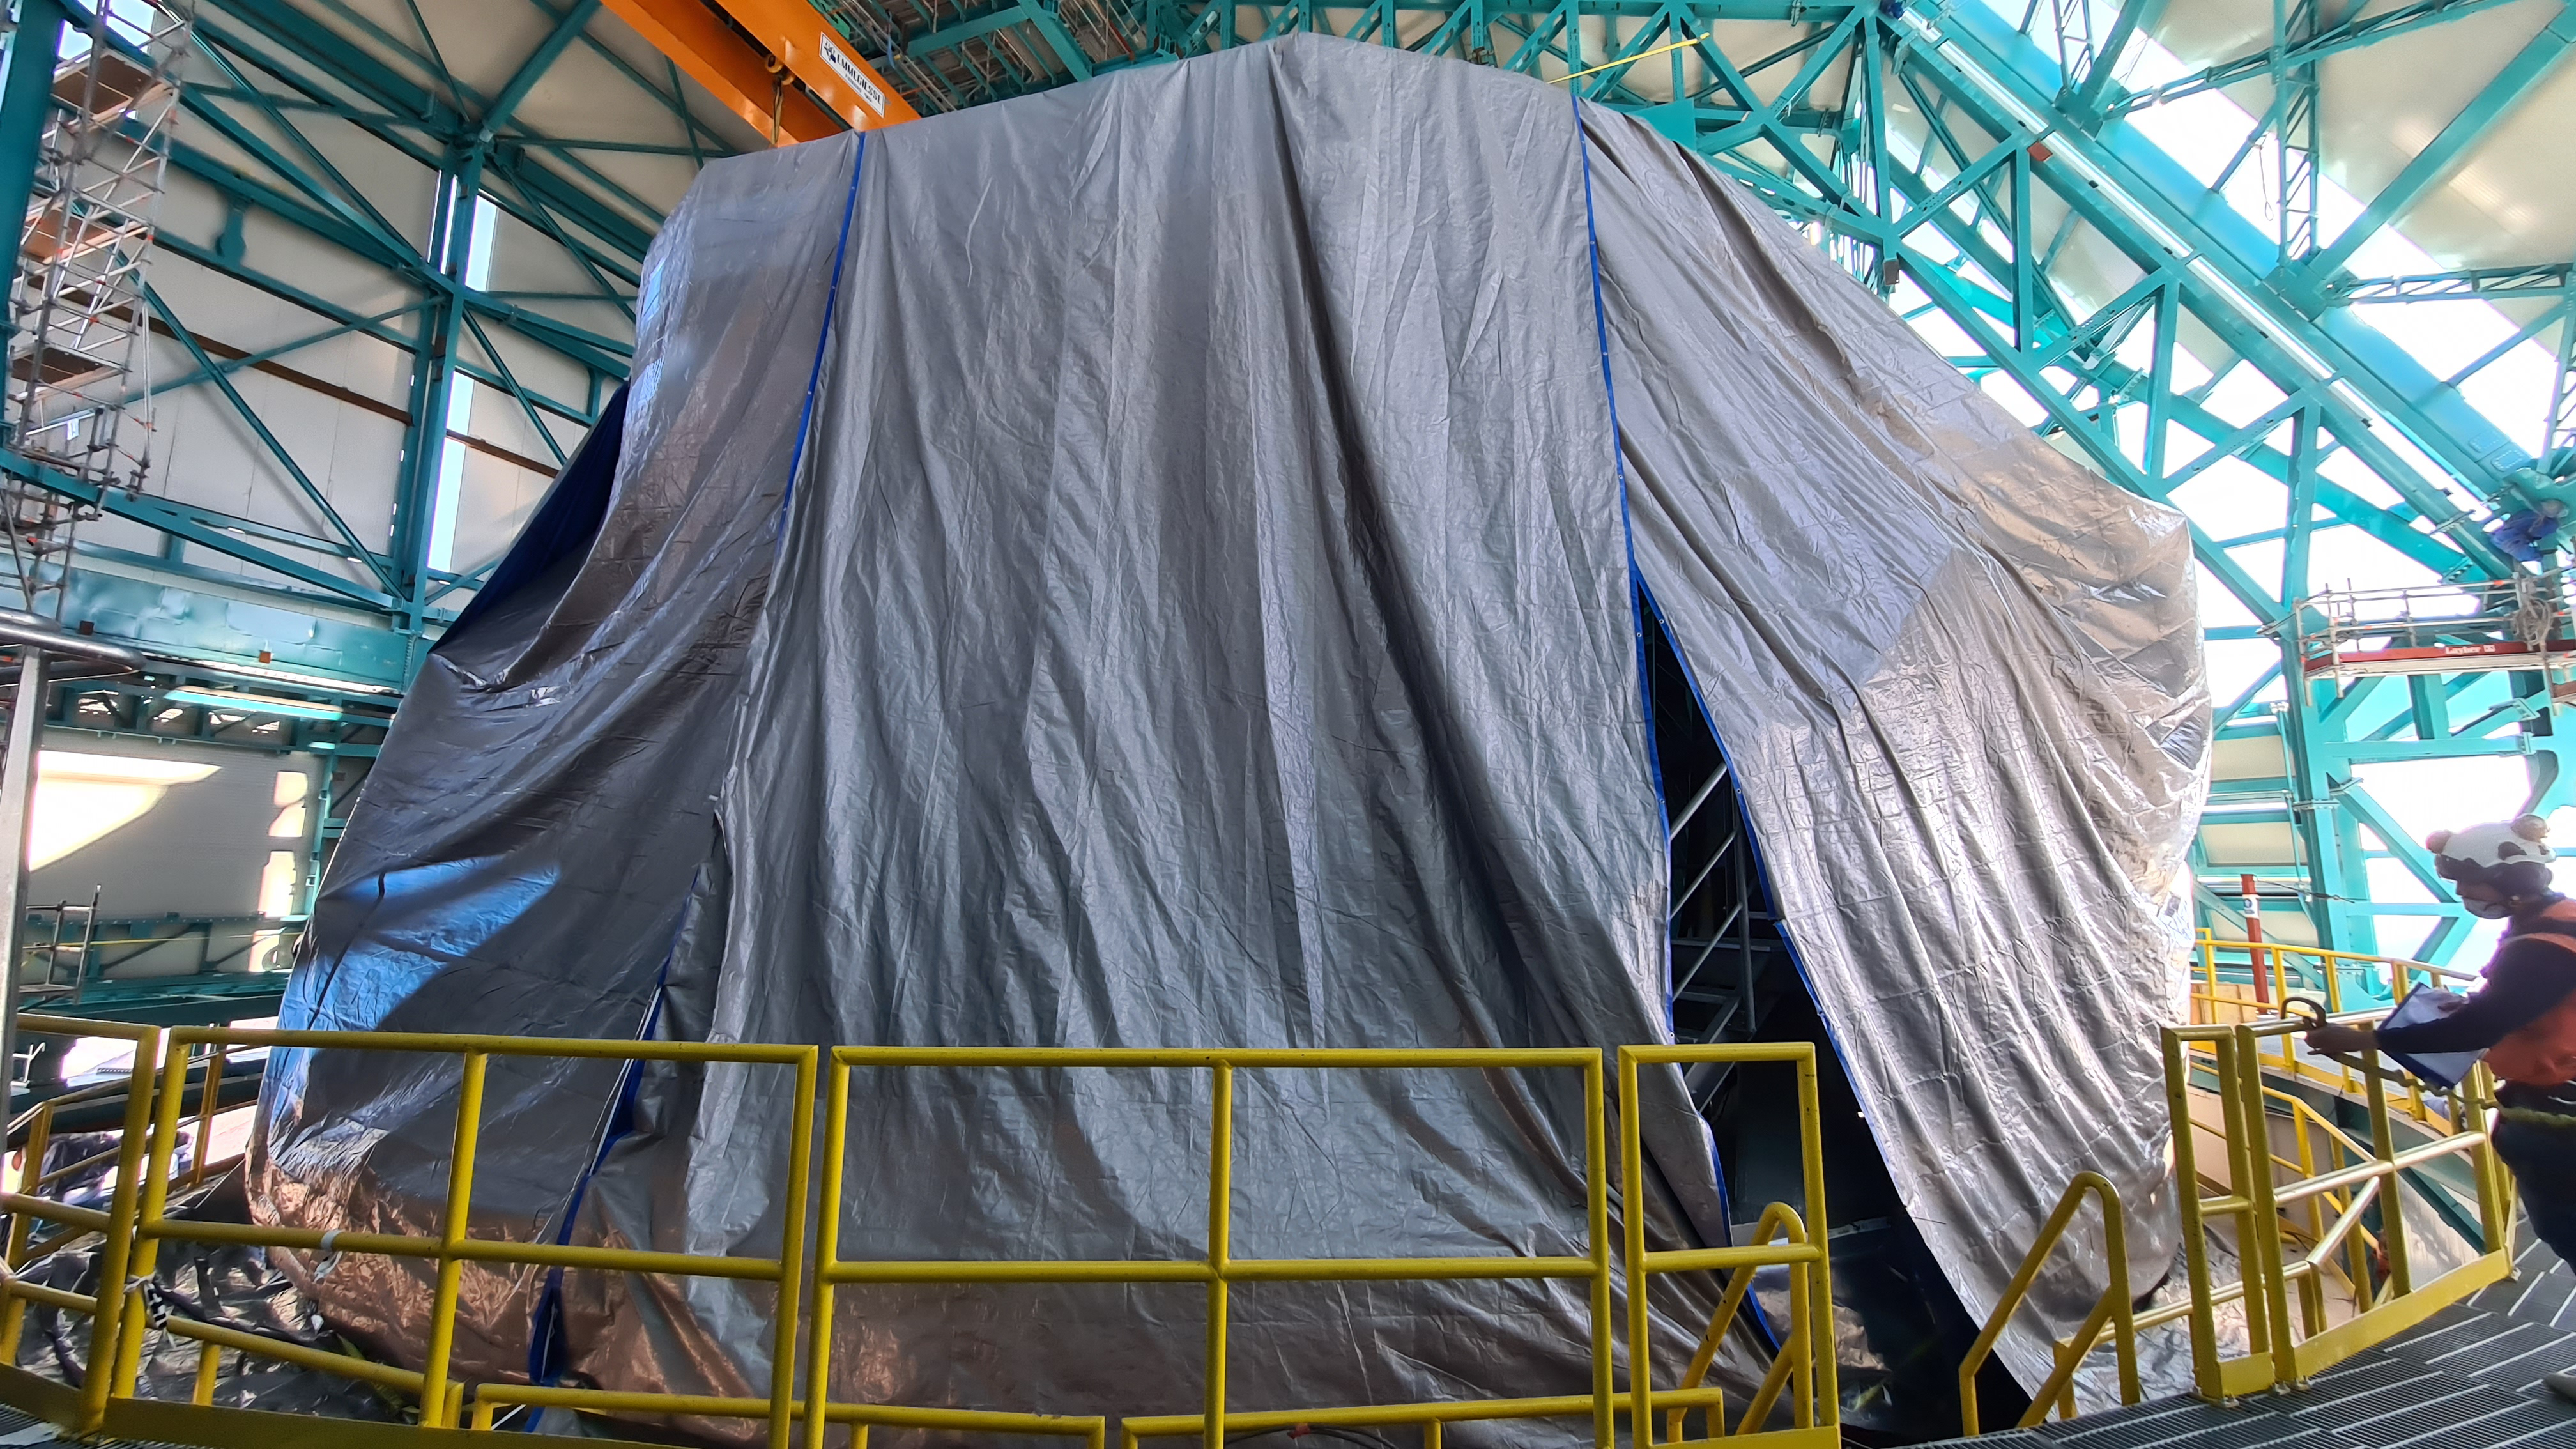

Summit Inspection #2

The second inspection of the facilities and equipment on Cerro Pachón took place on April 14th—these inspections will occur on a regular basis until work can resume on the summit. Minor maintenance tasks included re-inflating the airbag cushions for the Primary/Tertiary Mirror (M1M3), applying protective grease and oil the Dome track and bogies, and adjusting jacks that hold in place heavy elements of the partially assembled Telescope Mount Assembly (TMA).

Credit: Rubin Observatory/NSF/AURA